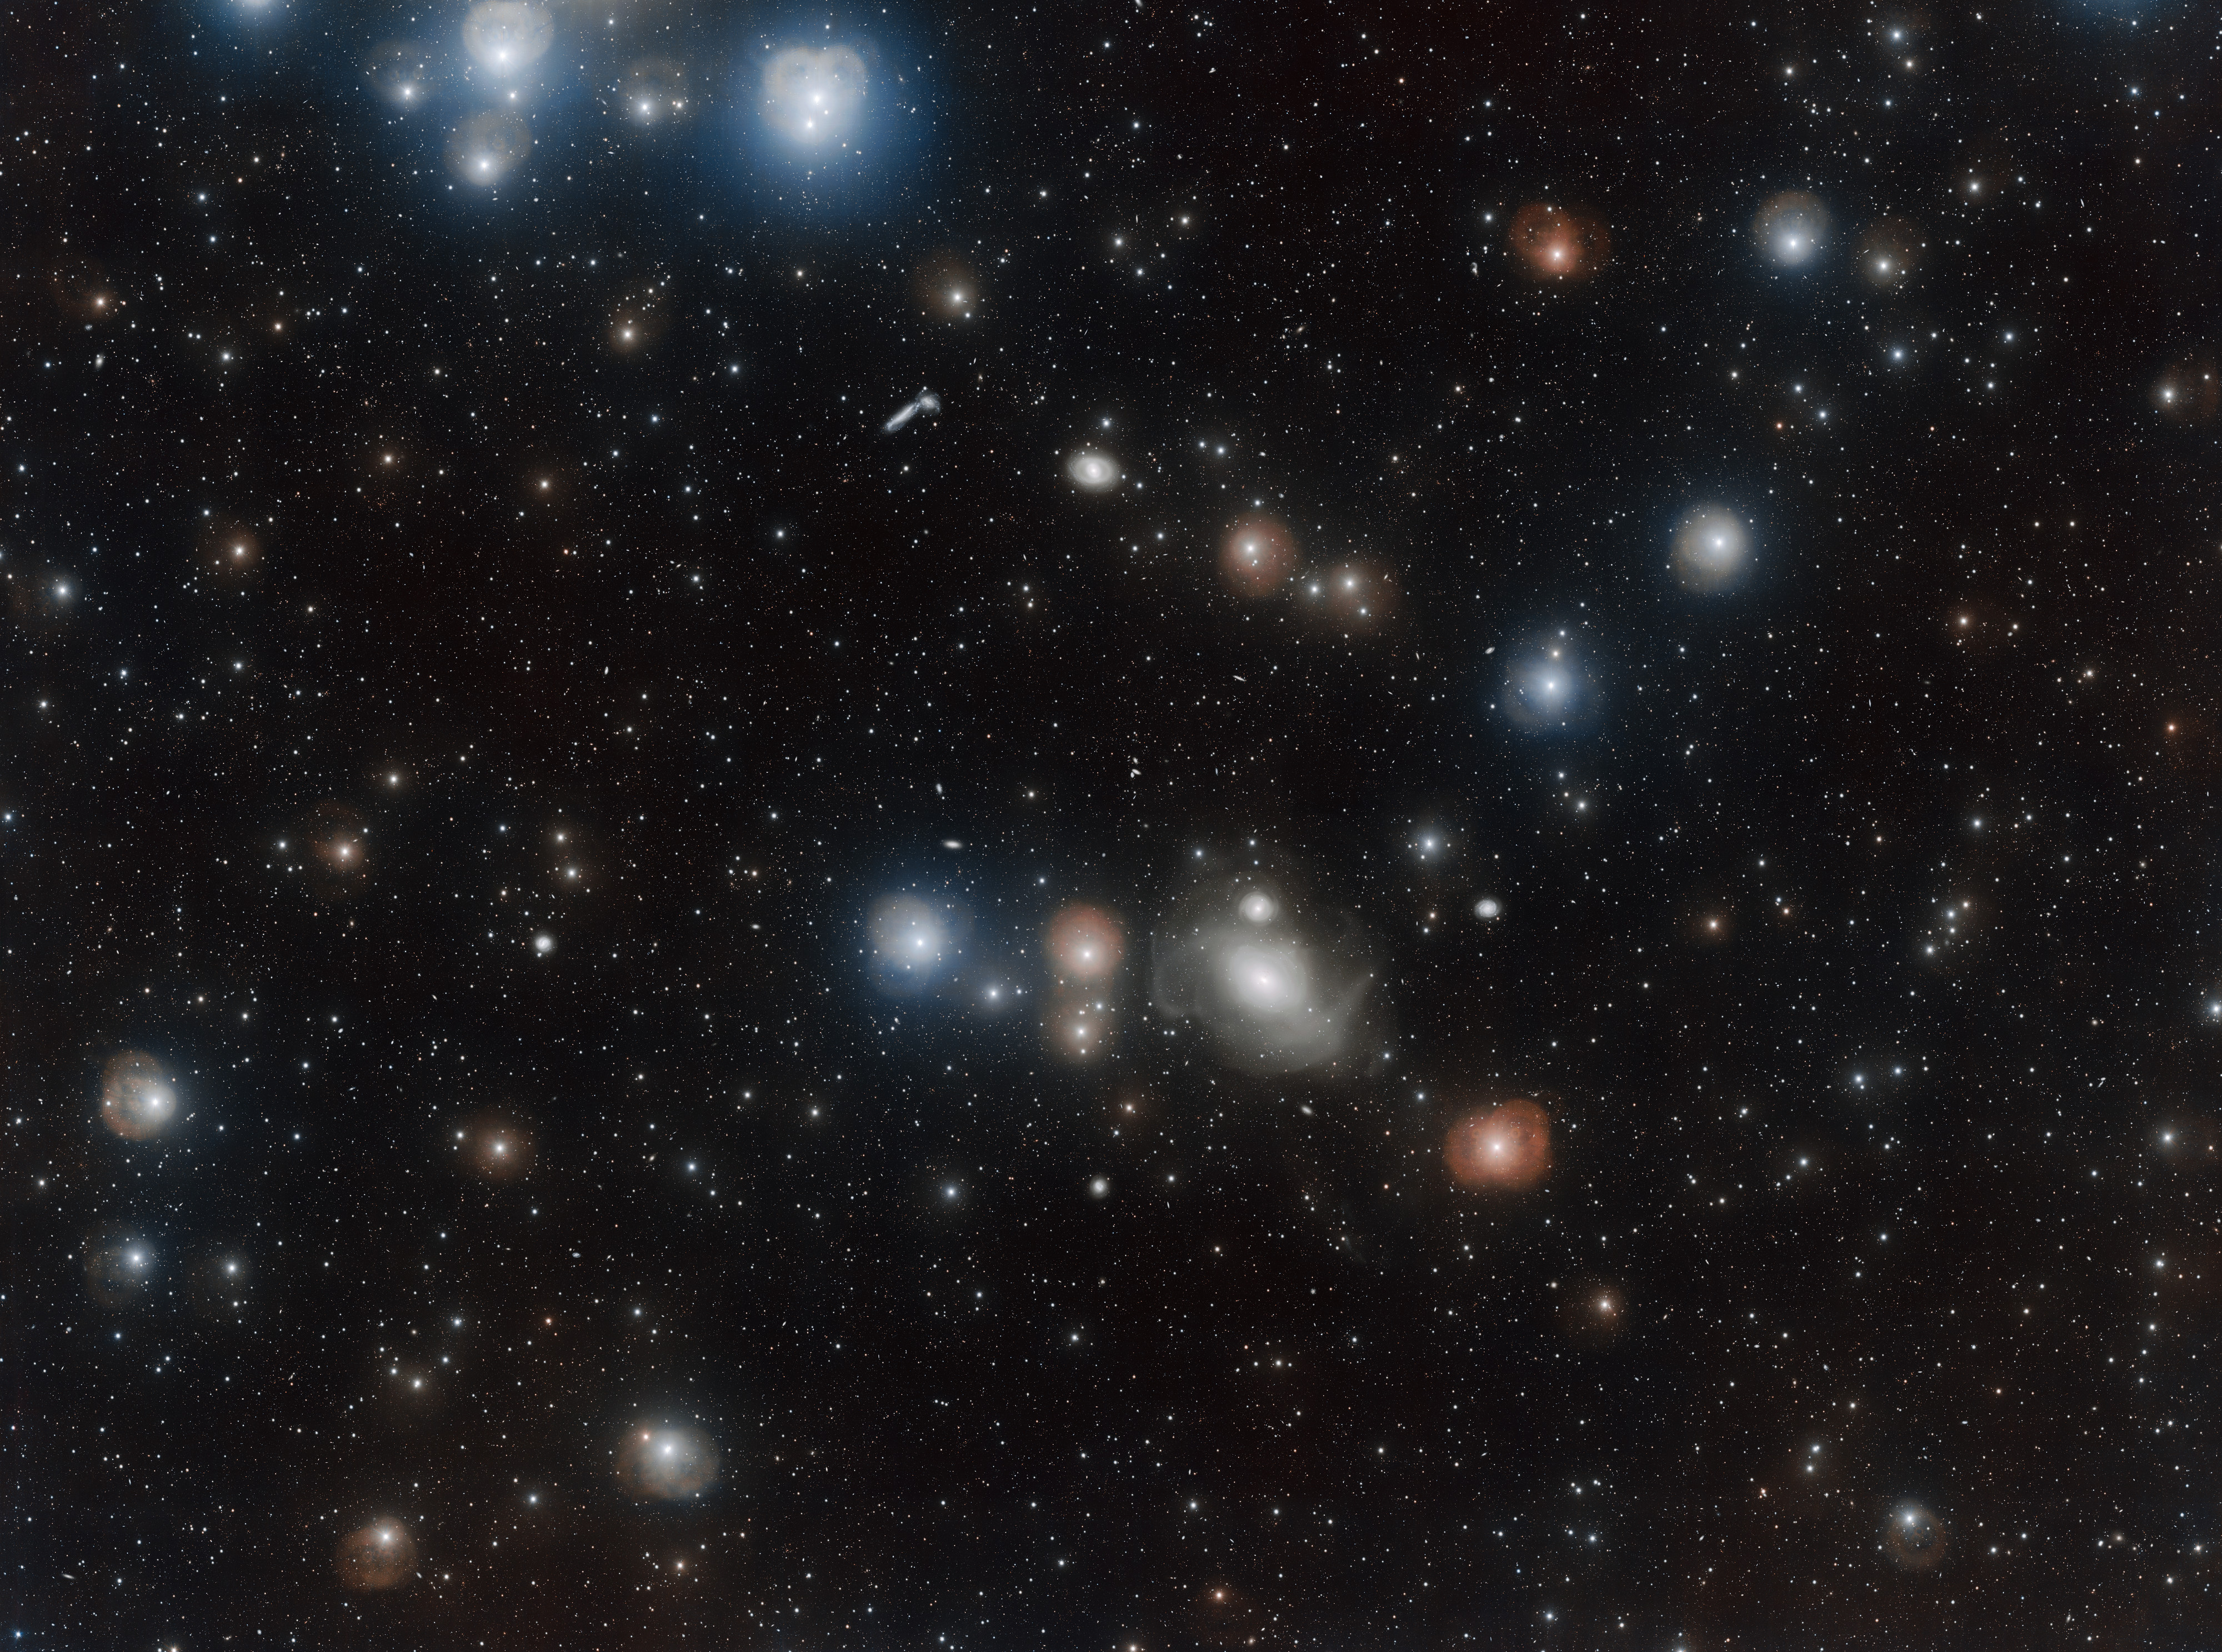

Revealing the galactic secrets of NGC 1316

Countless galaxies vie for attention in this dazzling image of the Fornax Cluster, some appearing only as pinpricks of light while others dominate the foreground. One of these is the lenticular galaxy NGC 1316. The turbulent past of this much-studied galaxy has left it with a delicate structure of loops, arcs and rings that astronomers have now imaged in greater detail than ever before with the VLT Survey Telescope.

This image was processed with the VST-Tube data reduction program.

Note that the bright stars in this image are surrounded by round features, some orange and some pale blue or white, that are caused by reflections within the telescope and camera optics. These artifacts are not real celestial objects.

Credit: ESO/A. Grado and L. Limatola